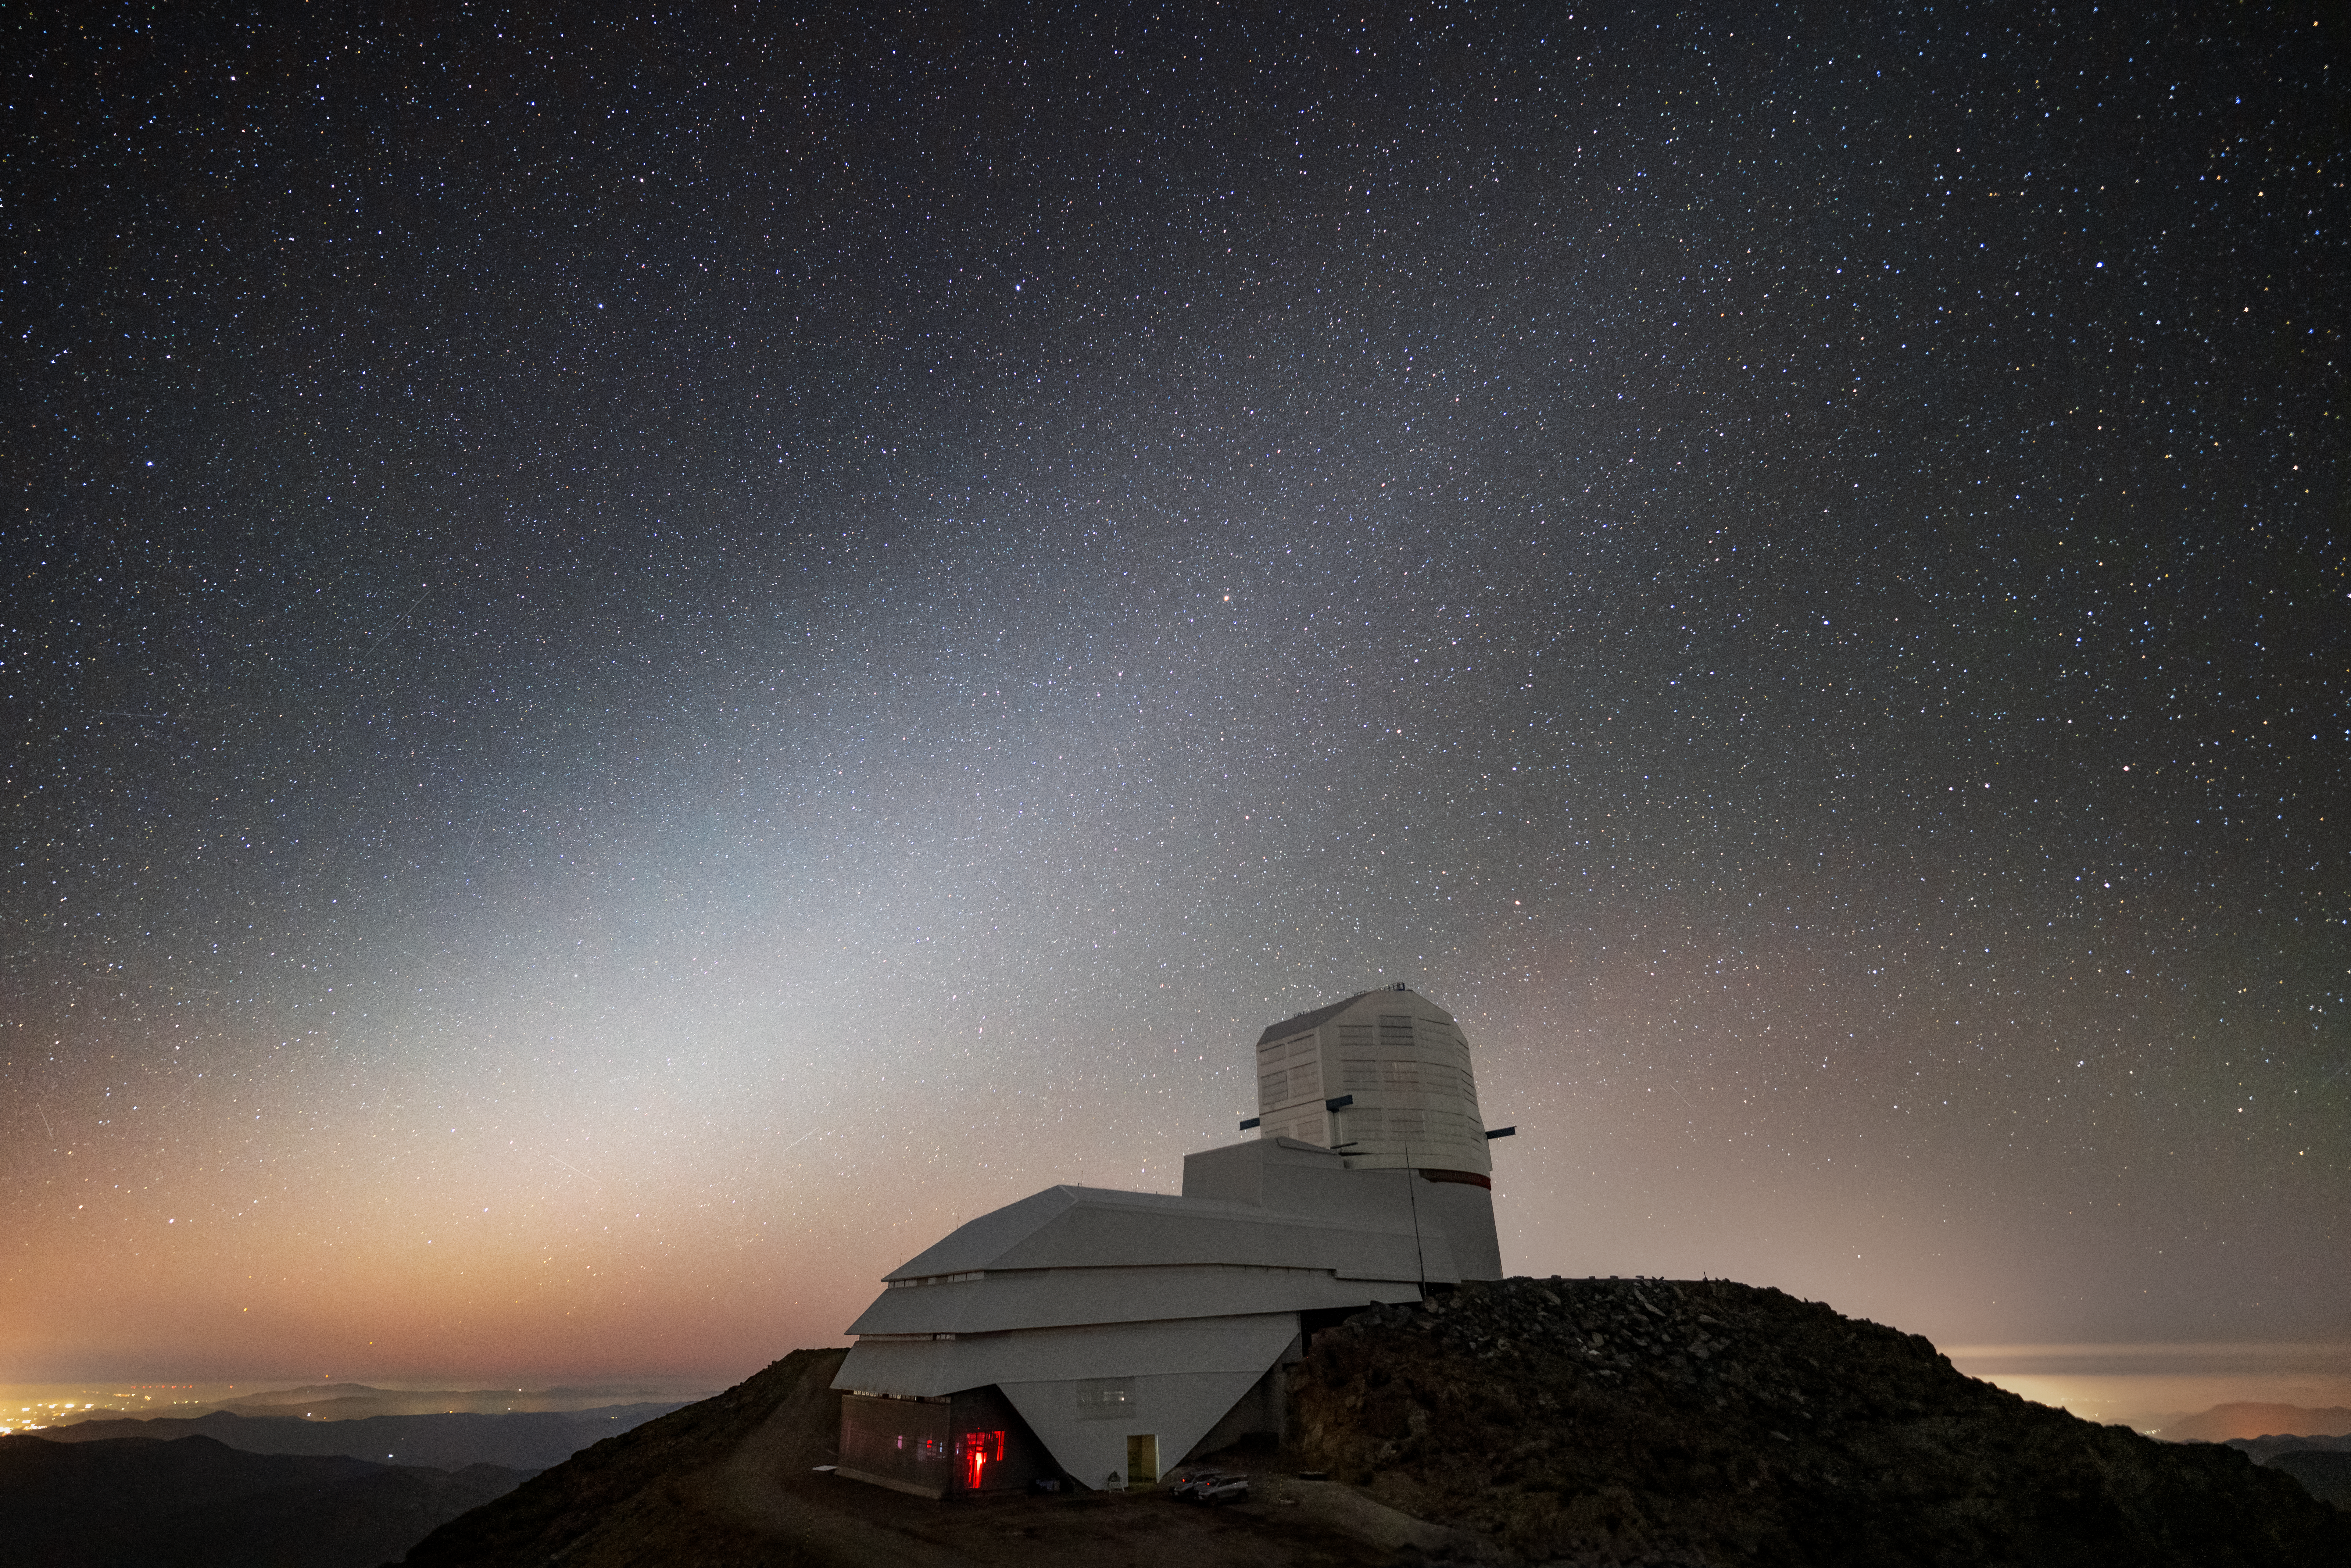

A Celestial Veil Over Rubin Observatory

Vera C. Rubin Observatory sits under the faint glow of a fascinating astronomical phenomenon known as zodiacal light. It appears as a faint, cone-shaped glow that extends along the path followed by the planets and Sun (known as the ecliptic) and is caused by sunlight reflecting off interplanetary dust that sits in the plane of our Solar System. This phenomenon is most easily seen in the western sky just after sunset or in the eastern sky just before sunrise. The dust is thought to be left by comet tails and collisions between asteroids. Zodiacal light is faint and usually drowned out by light-polluted skies or glare from the Moon.

The NSF–DOE Vera C. Rubin Observatory is funded by the U.S. National Science Foundation (NSF) and the U.S. Department of Energy’s Office of Science (DOE/SC). Rubin Observatory is a Program of NSF NOIRLab, which, along with DOE’s SLAC National Accelerator Laboratory, will jointly operate Rubin.

Rubin Observatory is being built on Cerro Pachón, Chile which is one of the best observing sites in the southern hemisphere, making it a great place to capture such a rare sight as zodiacal light. When complete it will use its 8.4-meter mirror combined with the largest camera ever built for astronomy to begin an ambitious decade-long survey of the southern sky called the Legacy Survey of Space and Time (LSST) that will help answer some of the biggest questions about the Universe. Rubin Observatory will begin science operations in late 2025.

This photo was taken by Hernán Stockebrand, NOIRLab Audiovisual Ambassador.

Credit: RubinObs/NOIRLab/SLAC/NSF/DOE/AURA/H. Stockebrand